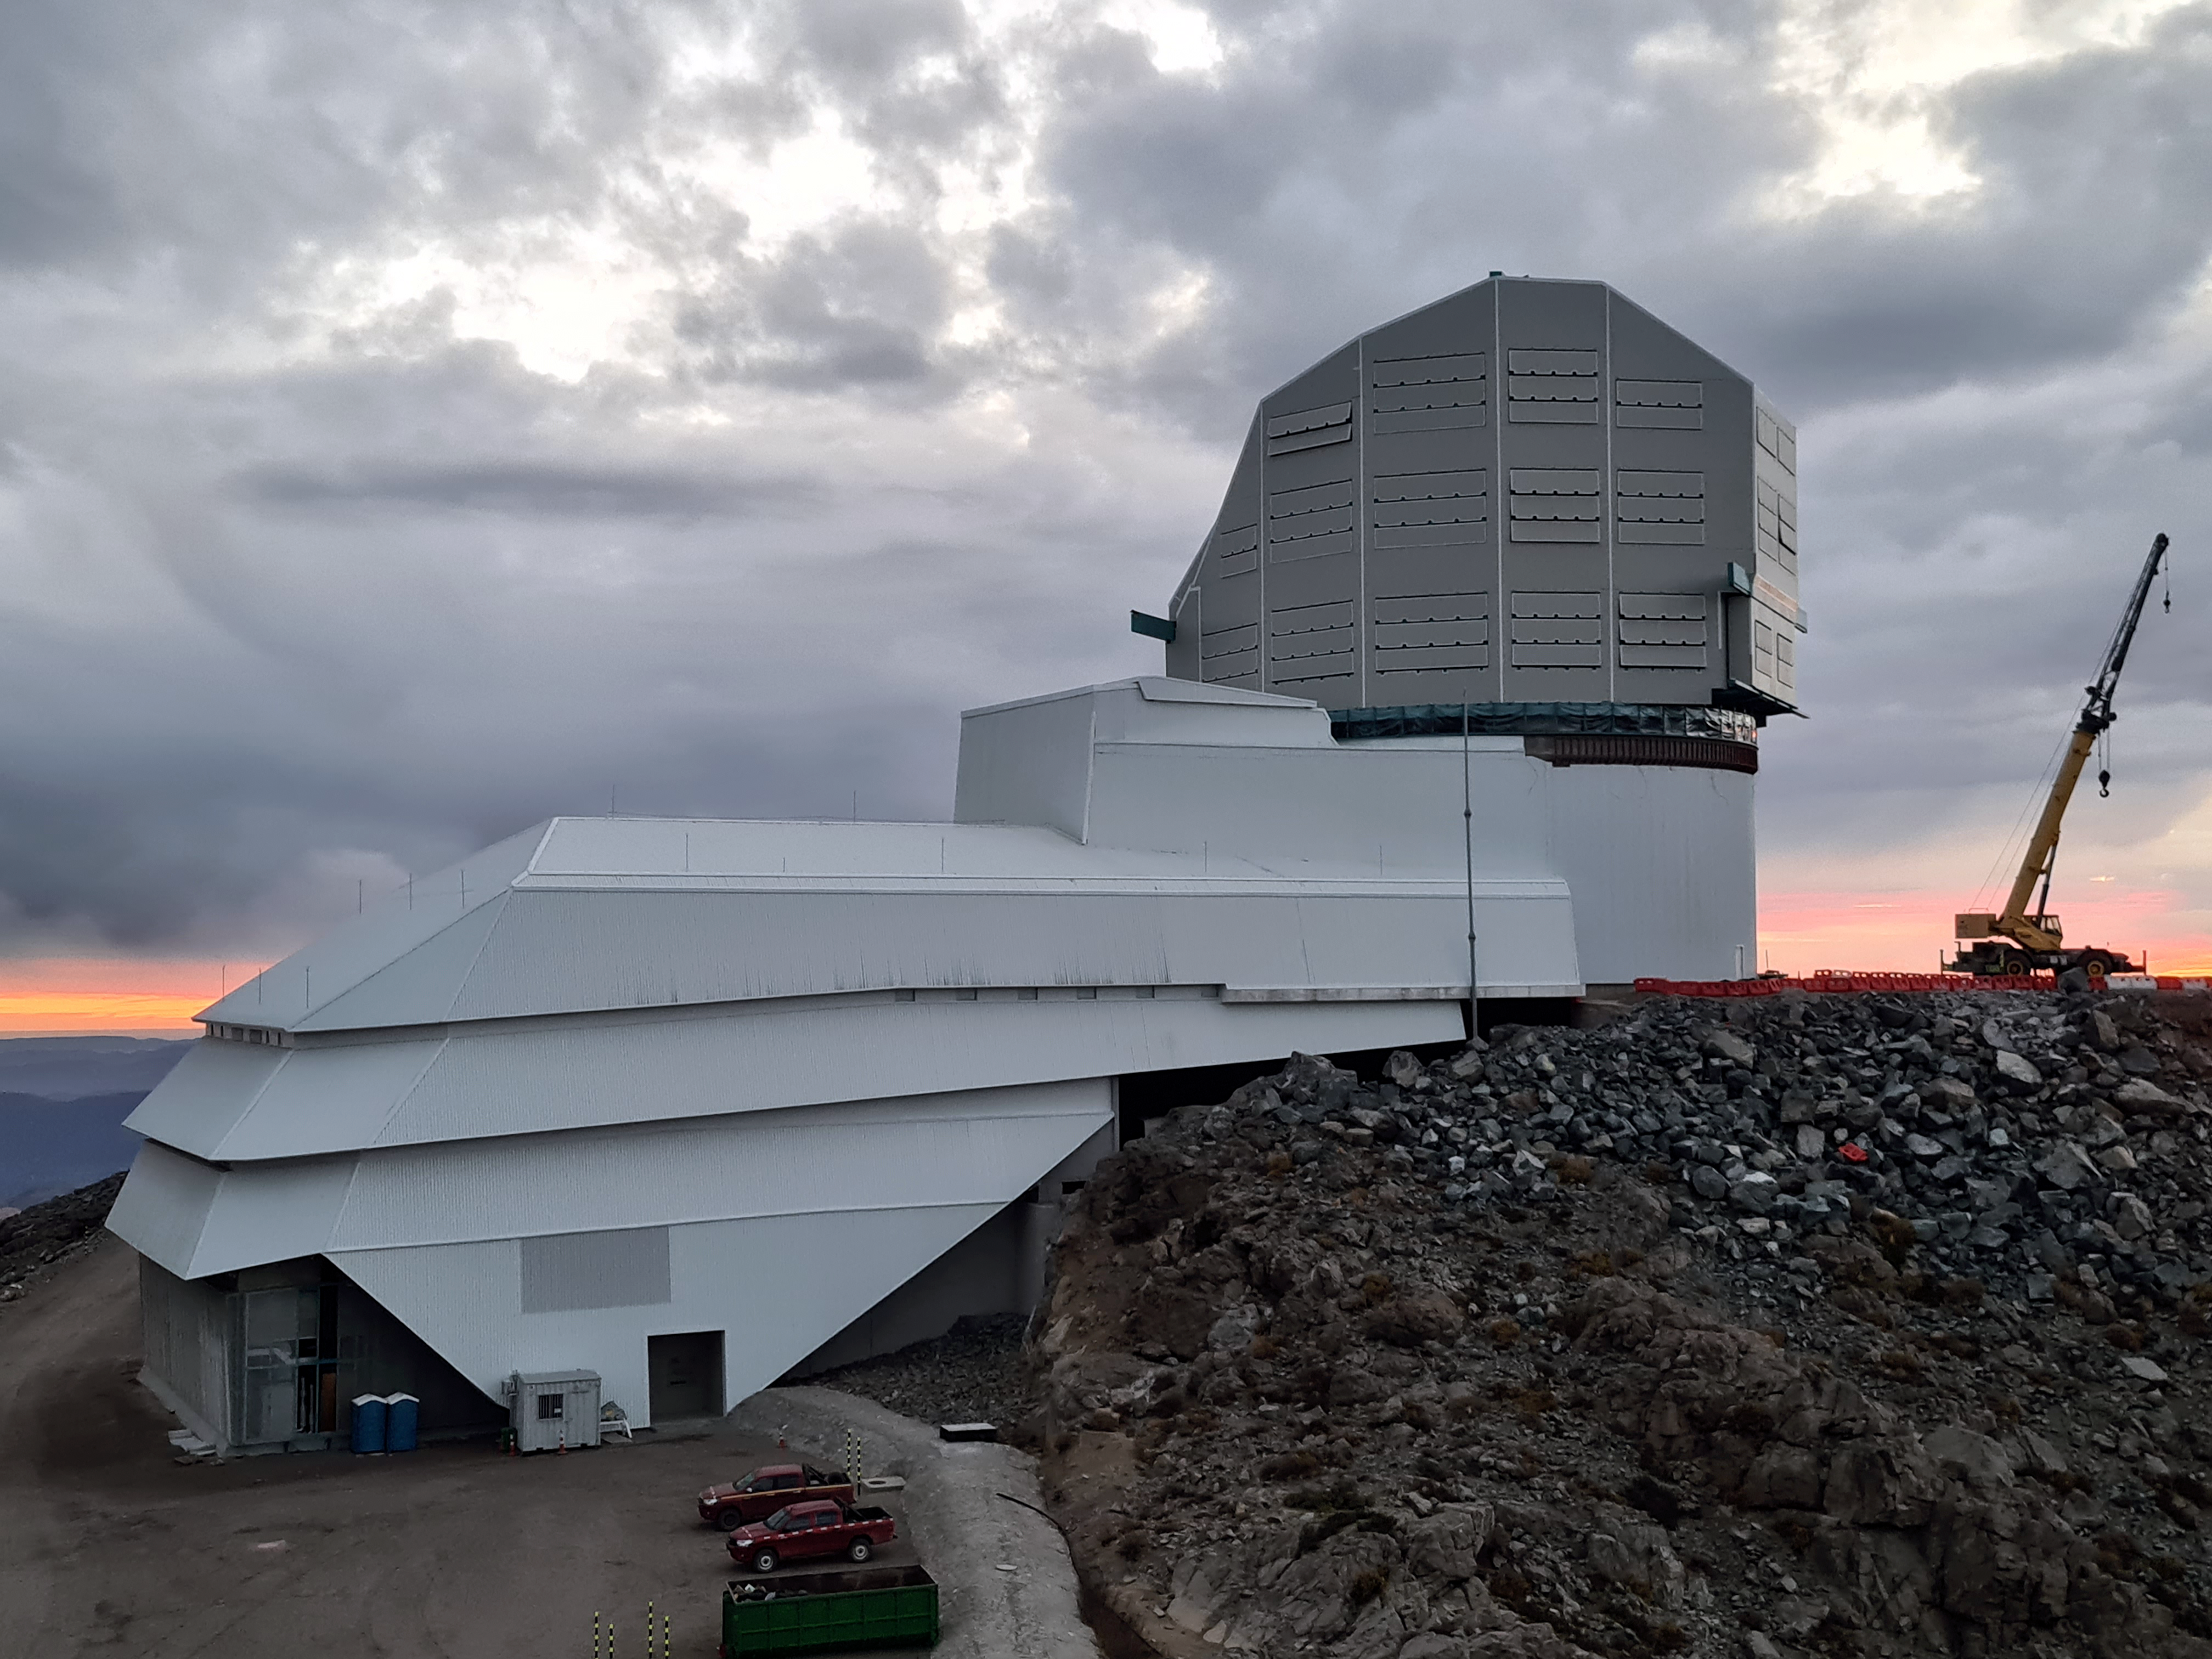

Construction at Vera C. Rubin Observatory Summit Facility

Vera C. Rubin Observatory Summit Facility during construction.

Credit: NOIRLab/NSF/AURA